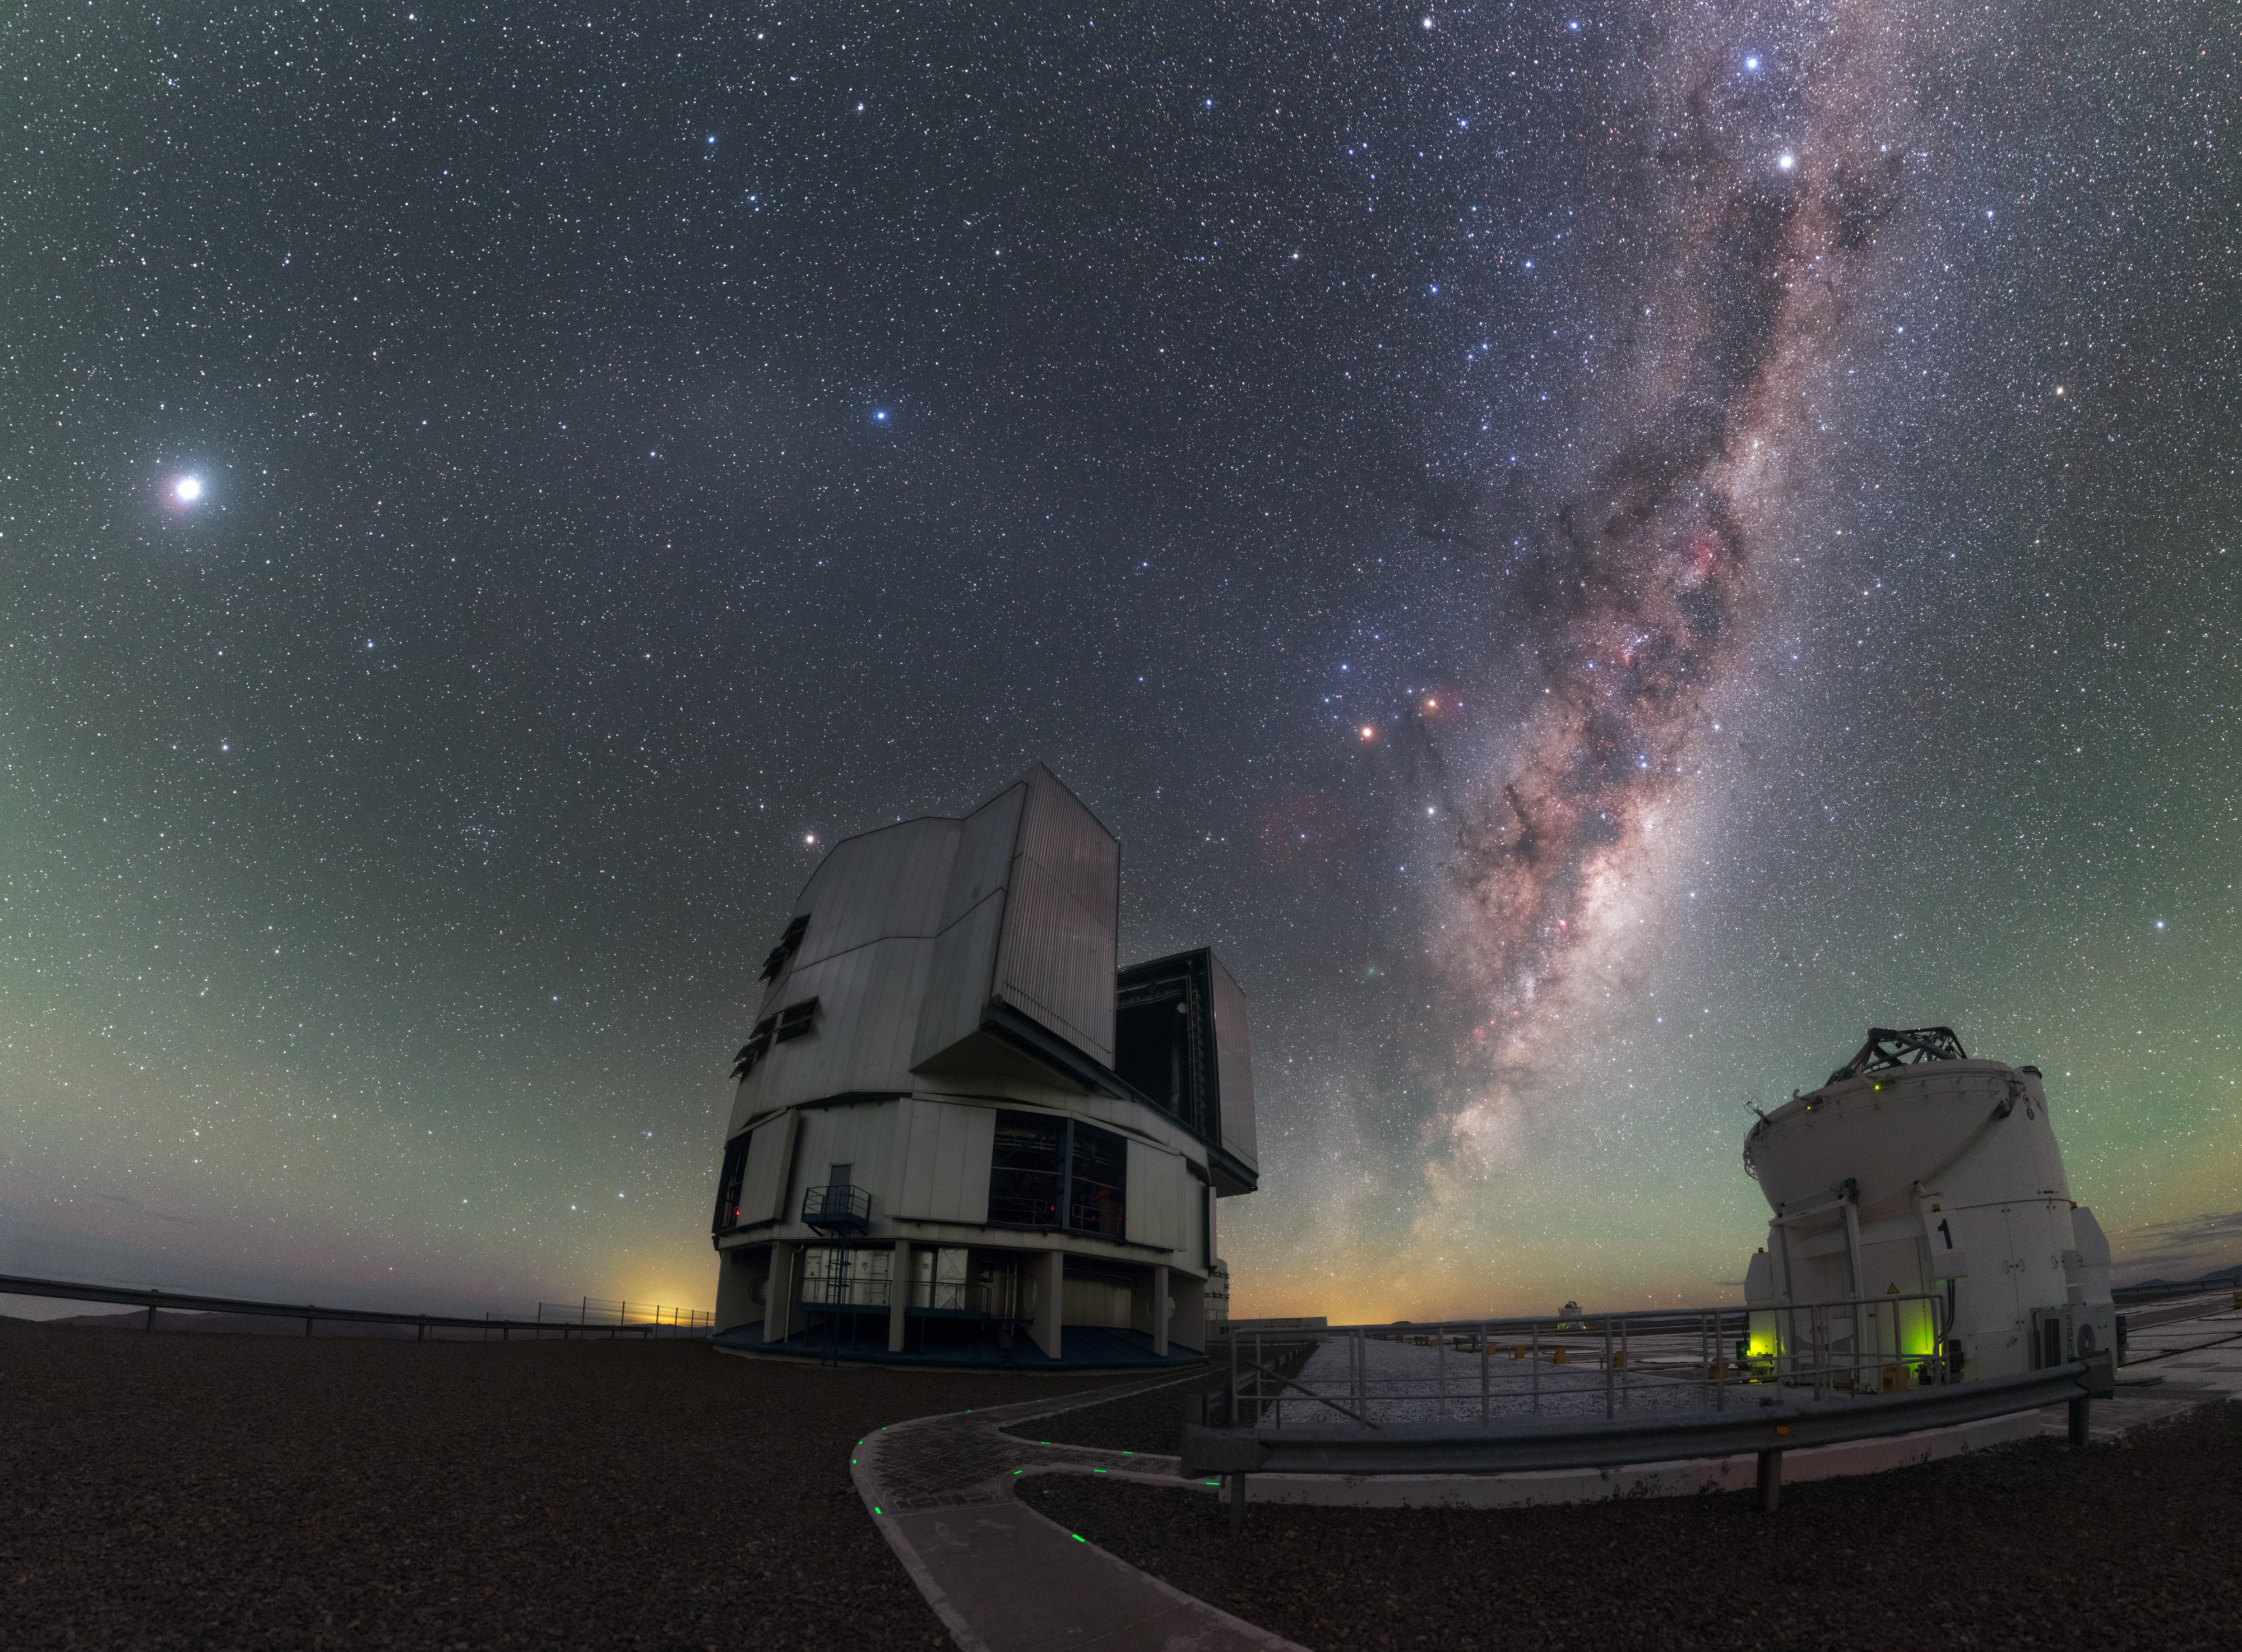

Antu and the Milky Way

This image shows a beautiful nighttime scene at ESO’s Paranal Observatory in Chile.

The bright band of the Milky Way cuts prominently through the centre of the scene, crammed with bright gas, dark dust, and sparkling stars, seemingly diving downwards to meet the glowing horizon. The boxy structure of UT1 (Antu), one of the four Unit Telescopes comprising the ESO’s Very Large Telescope (VLT), can be seen at the centre of the frame, while a smaller Auxiliary Telescope is visible to the right, its dome wide open as it scans the skies. With its eight telescopes, four of which — the auxiliaries — are movable, the VLT can act as a highly sensitive interferometer — so sensitive, in fact, that it can distinguish between the two headlights of a car at the distance of the Moon!

The beautiful and oft-photographed skies above the VLT are some of the clearest in the world, as witnessed here by the detail in the Milky Way and obvious brightness of Jupiter, the large object to the left of the image. The greenish tint on the horizon is a phenomenon known as airglow — the faint emission of light from chemiluminescence in the atmosphere. Airglow, and other atmospheric effects such as turbulence, are the principal motivation behind space telescopes such as the NASA/ESA Hubble Space Telescope, which observe high above the frustrating optical distortions caused by our atmosphere.

Credit: ESO/P. Horálek